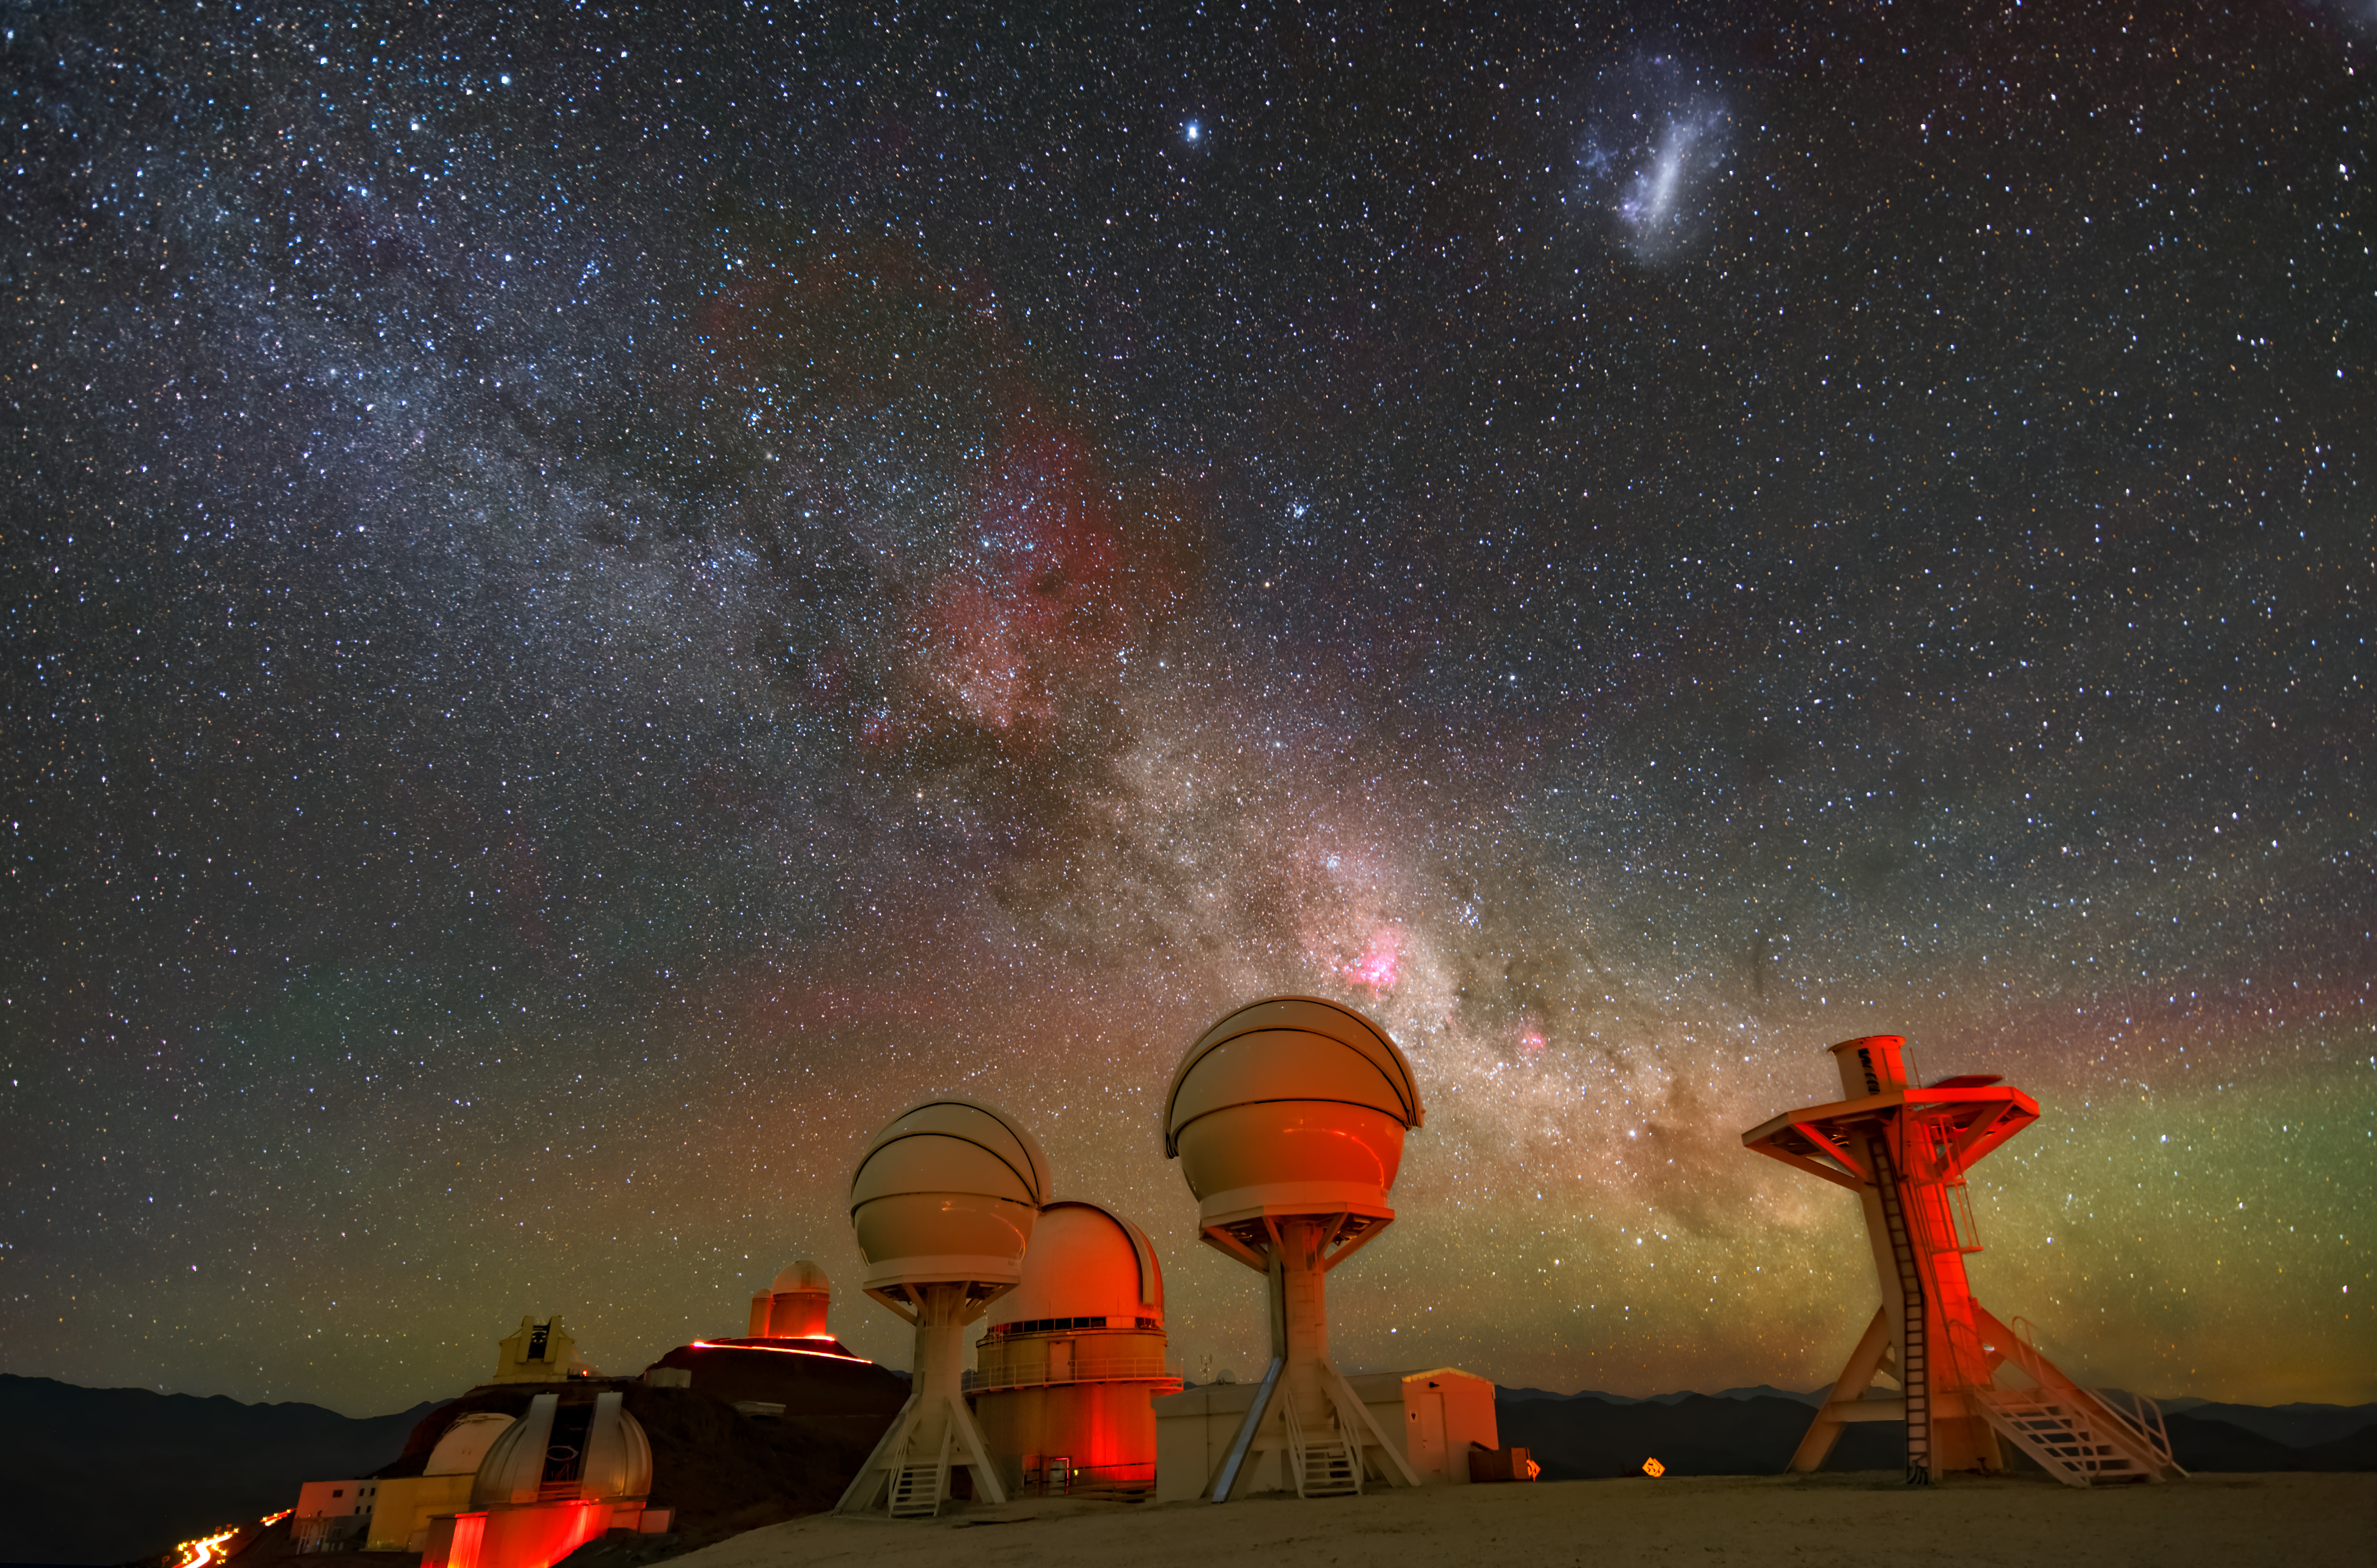

GEMs in the sky (and on the ground!)

Gazing up at the stars from the Chilean Atacama Desert is the newest addition to ESO’s La Silla Observatory: BlackGEM, an array of optical telescopes established to detect the sources of gravitational waves using visible light. While not present when this image was taken, a third dome has now been installed in the rightmost pillar.

In partnership with observatories such as EGO-Virgo and LIGO, BlackGEM will search for some of the most dramatic events in the universe, including the collision of black holes and neutron stars. These events cause ripples in spacetime known as gravitational waves that detectors such as Virgo and LIGO can identify. BlackGEM is then able to pinpoint their location by searching the sky for short-lived astronomical events such as optical sources that appear or disappear within a single night. After BlackGEM has finished its measurements, other telescopes such as ESO’s Very Large Telescope (VLT) can make deeper follow-up observations in more detail, providing astronomers with insight into some of the universe’s most closely guarded secrets.

Sparkling in the sky above BlackGEM is the Milky Way, bejewelled with stars and clouded with dark dust and bright gas. The haze of ruby red and emerald green which illuminates the scene is known as airglow and results mainly from chemical reactions between atoms high up in the atmosphere.

Credit: Zdeněk Bardon (bardon.cz)/ESO